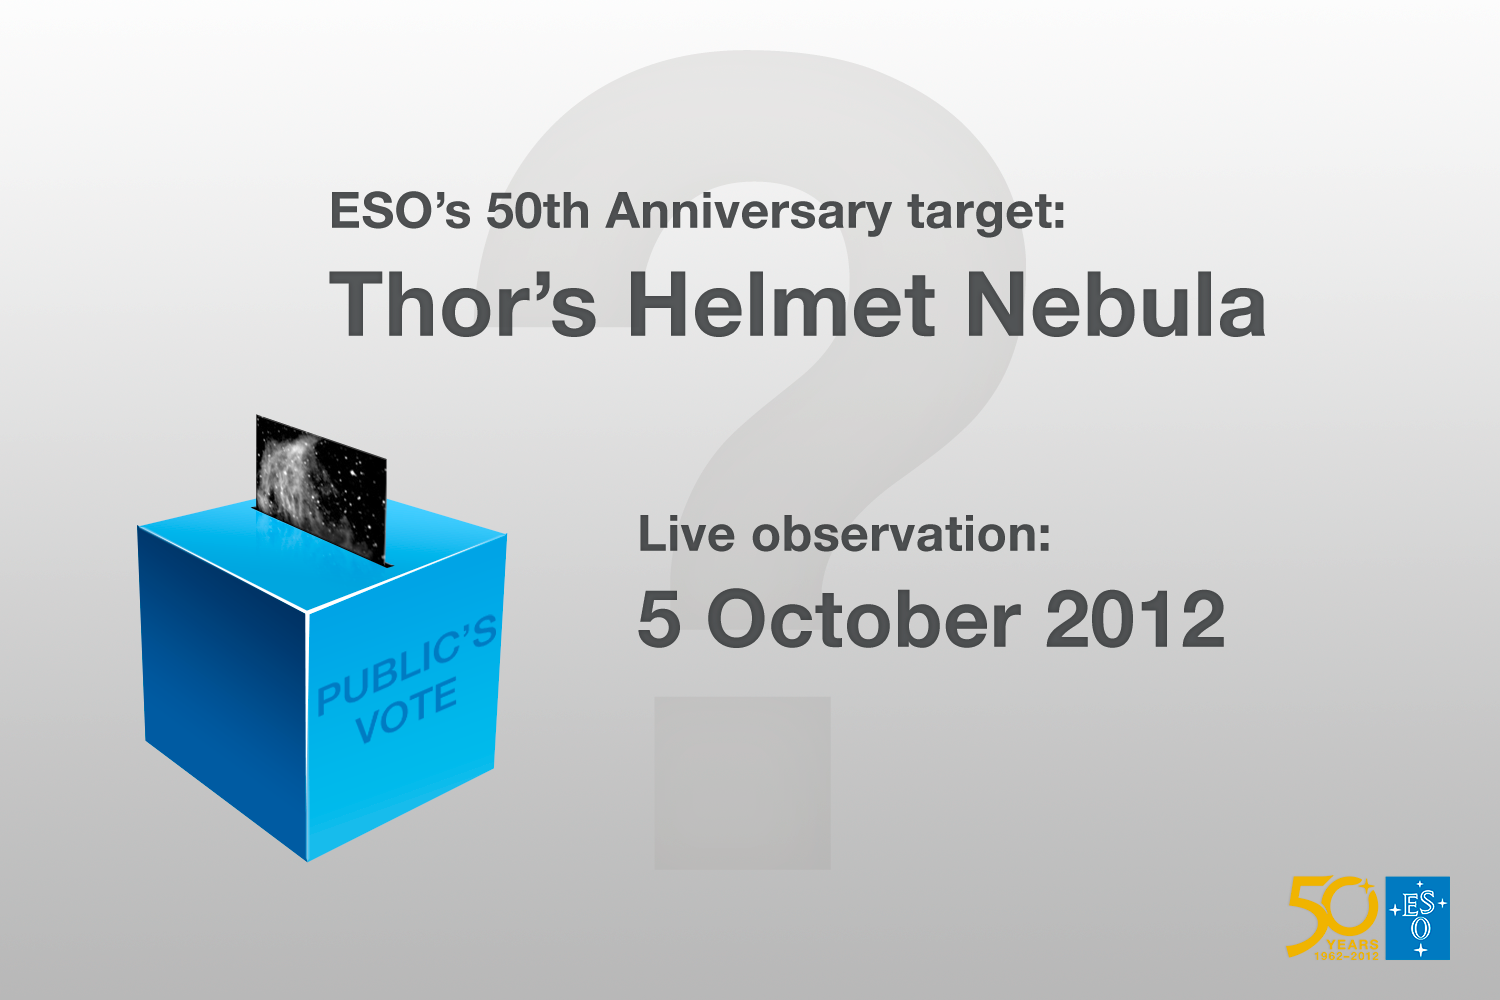

Winner of the ESO anniversary competition — the Thor’s Helmet Nebula

The Thor’s Helmet Nebula was selected by the public to be observed with the Very Large Telescope on 5 October 2012, ESO’s 50th anniversary day, as part of the competition Choose What the VLT Observes! This image is a placeholder until the observation is done. You can watch it live here on 5 October 2012. More details can be found here.

Credit: ESO